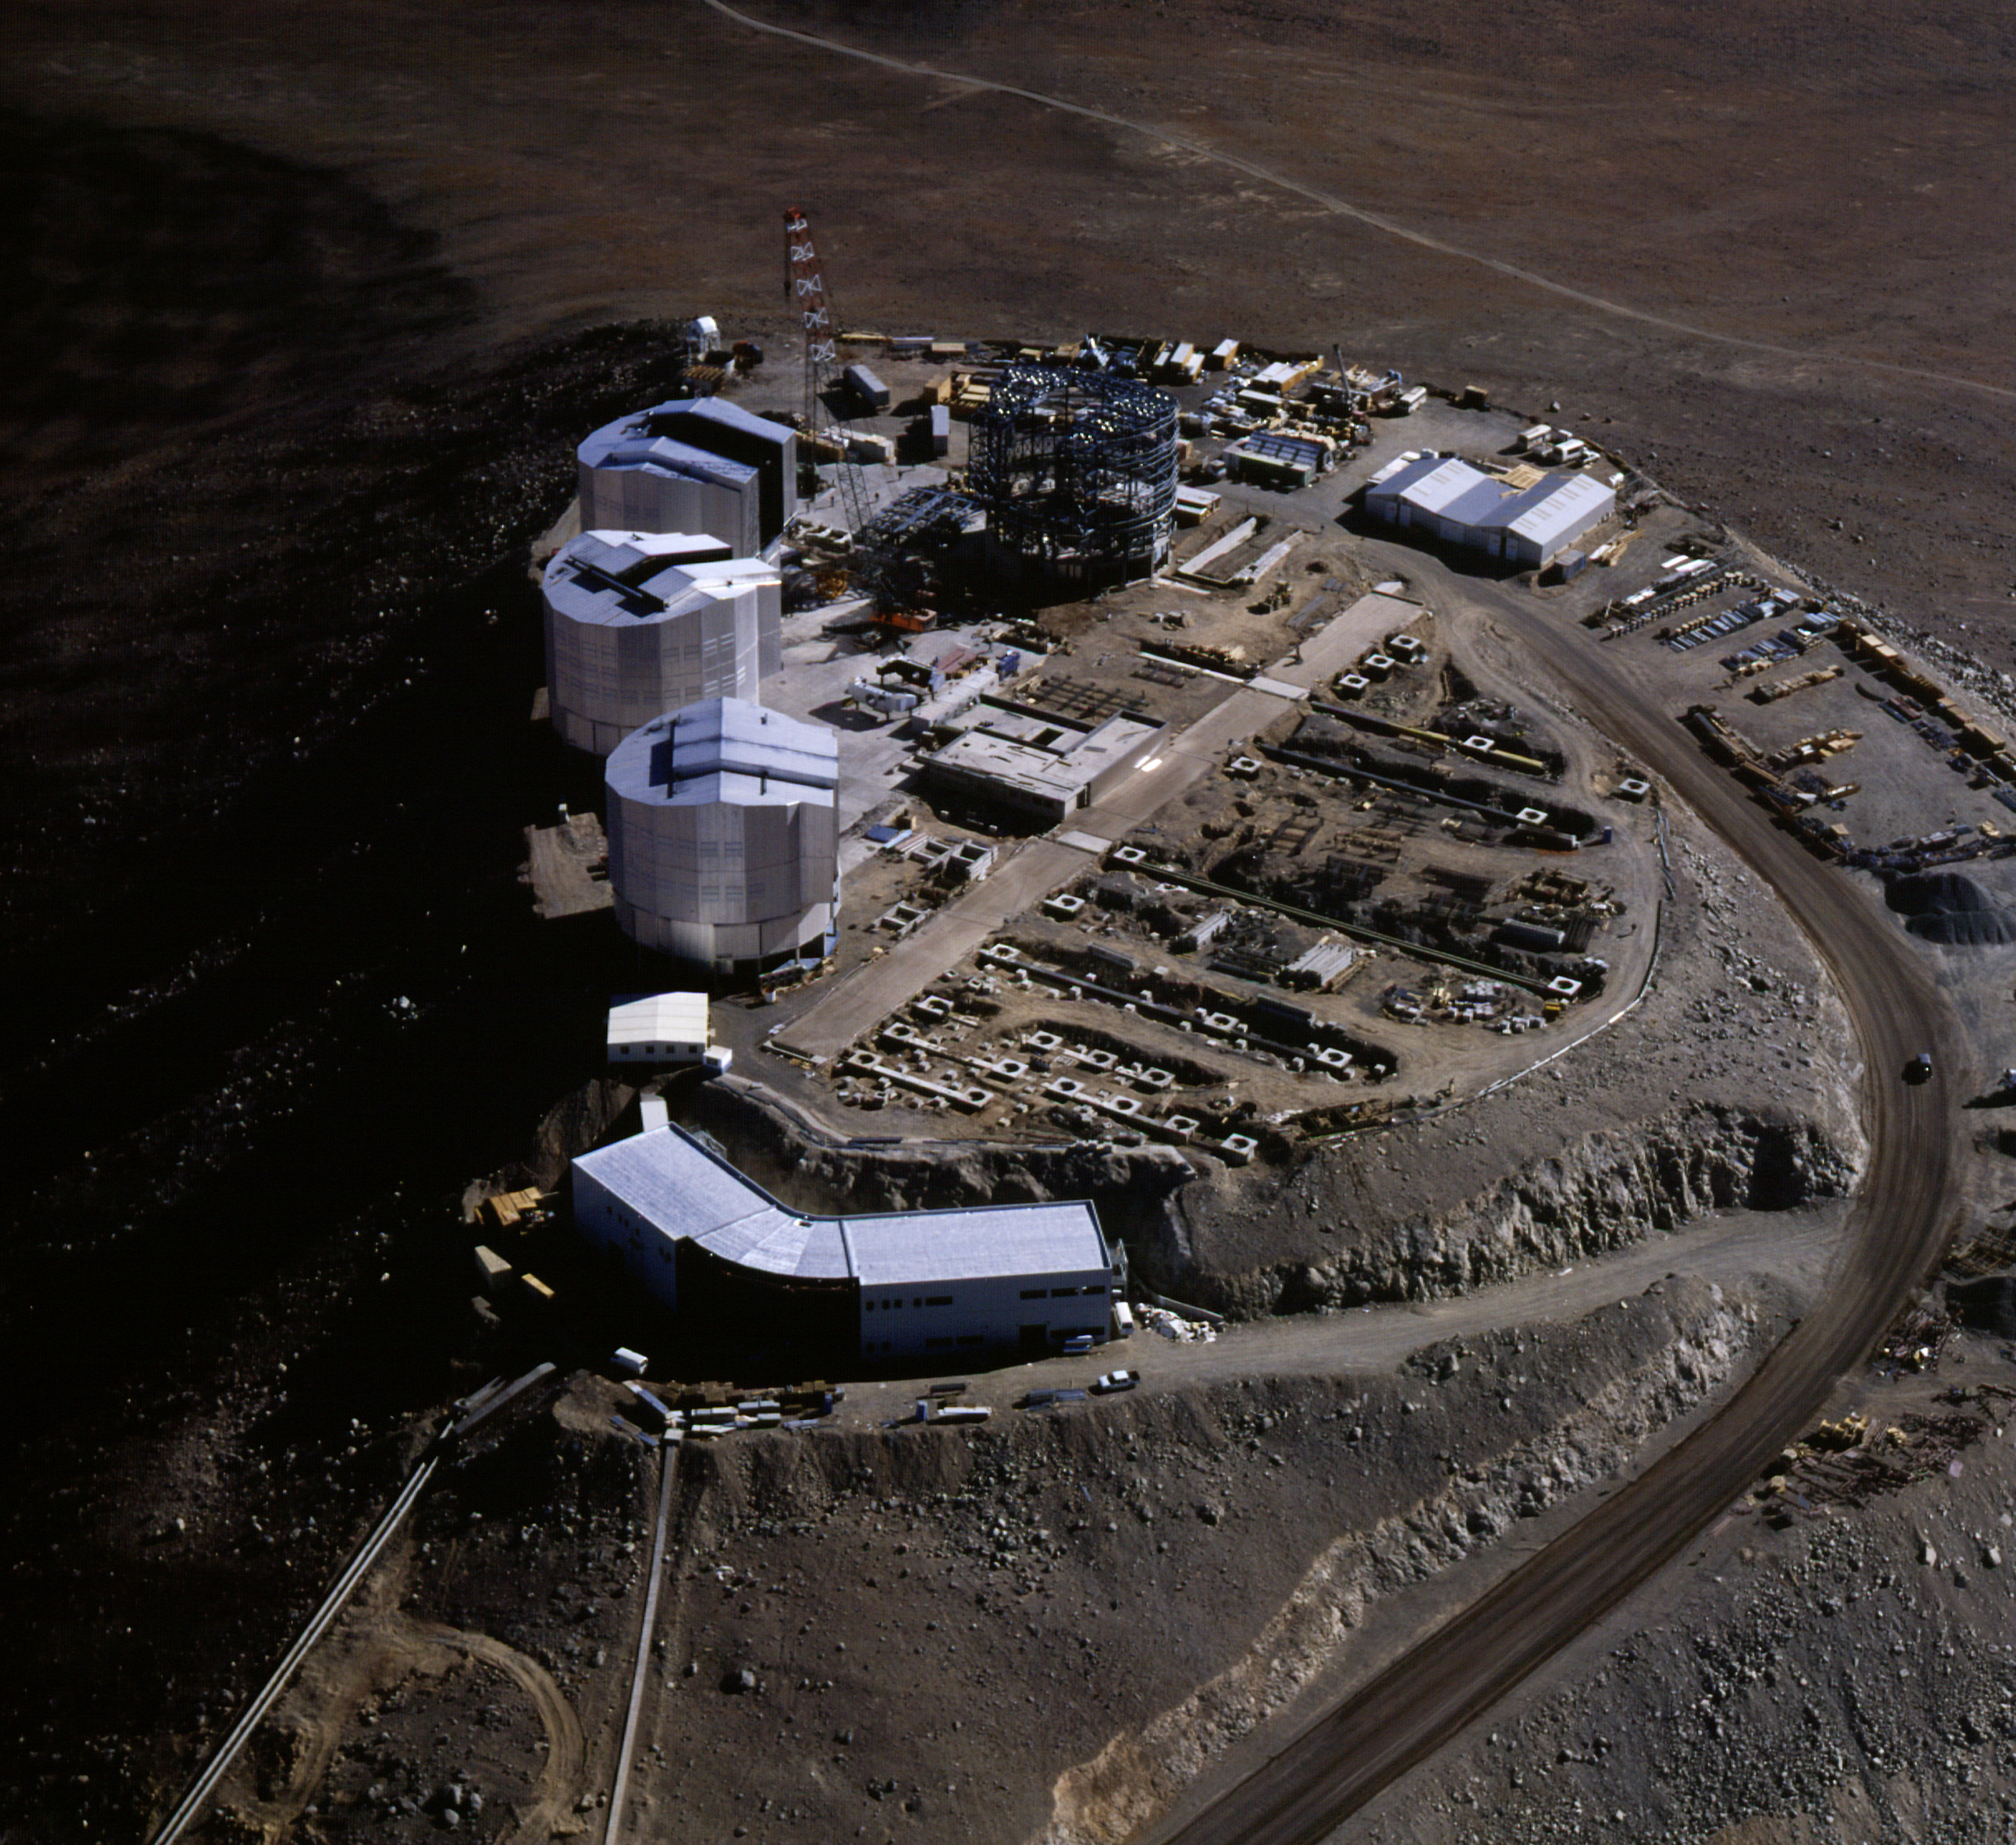

Enclosures under construction

An aerial view of the Paranal summit with the large observatory platform on which the many components of VLT are now being installed. The four enclosures, three of which have been closed, are seen, together with the long, subterranean interferometric tunnel and the concrete supports for the smaller, moveable telescopes of the VLT Interferometric Array. The VLT control building, from where the observations with the four large telescopes will be made, is placed on a smaller and slightly lower platform in the foreground. (Photo obtained on December 16, 1997).

Credit: ESO/H.Zodet